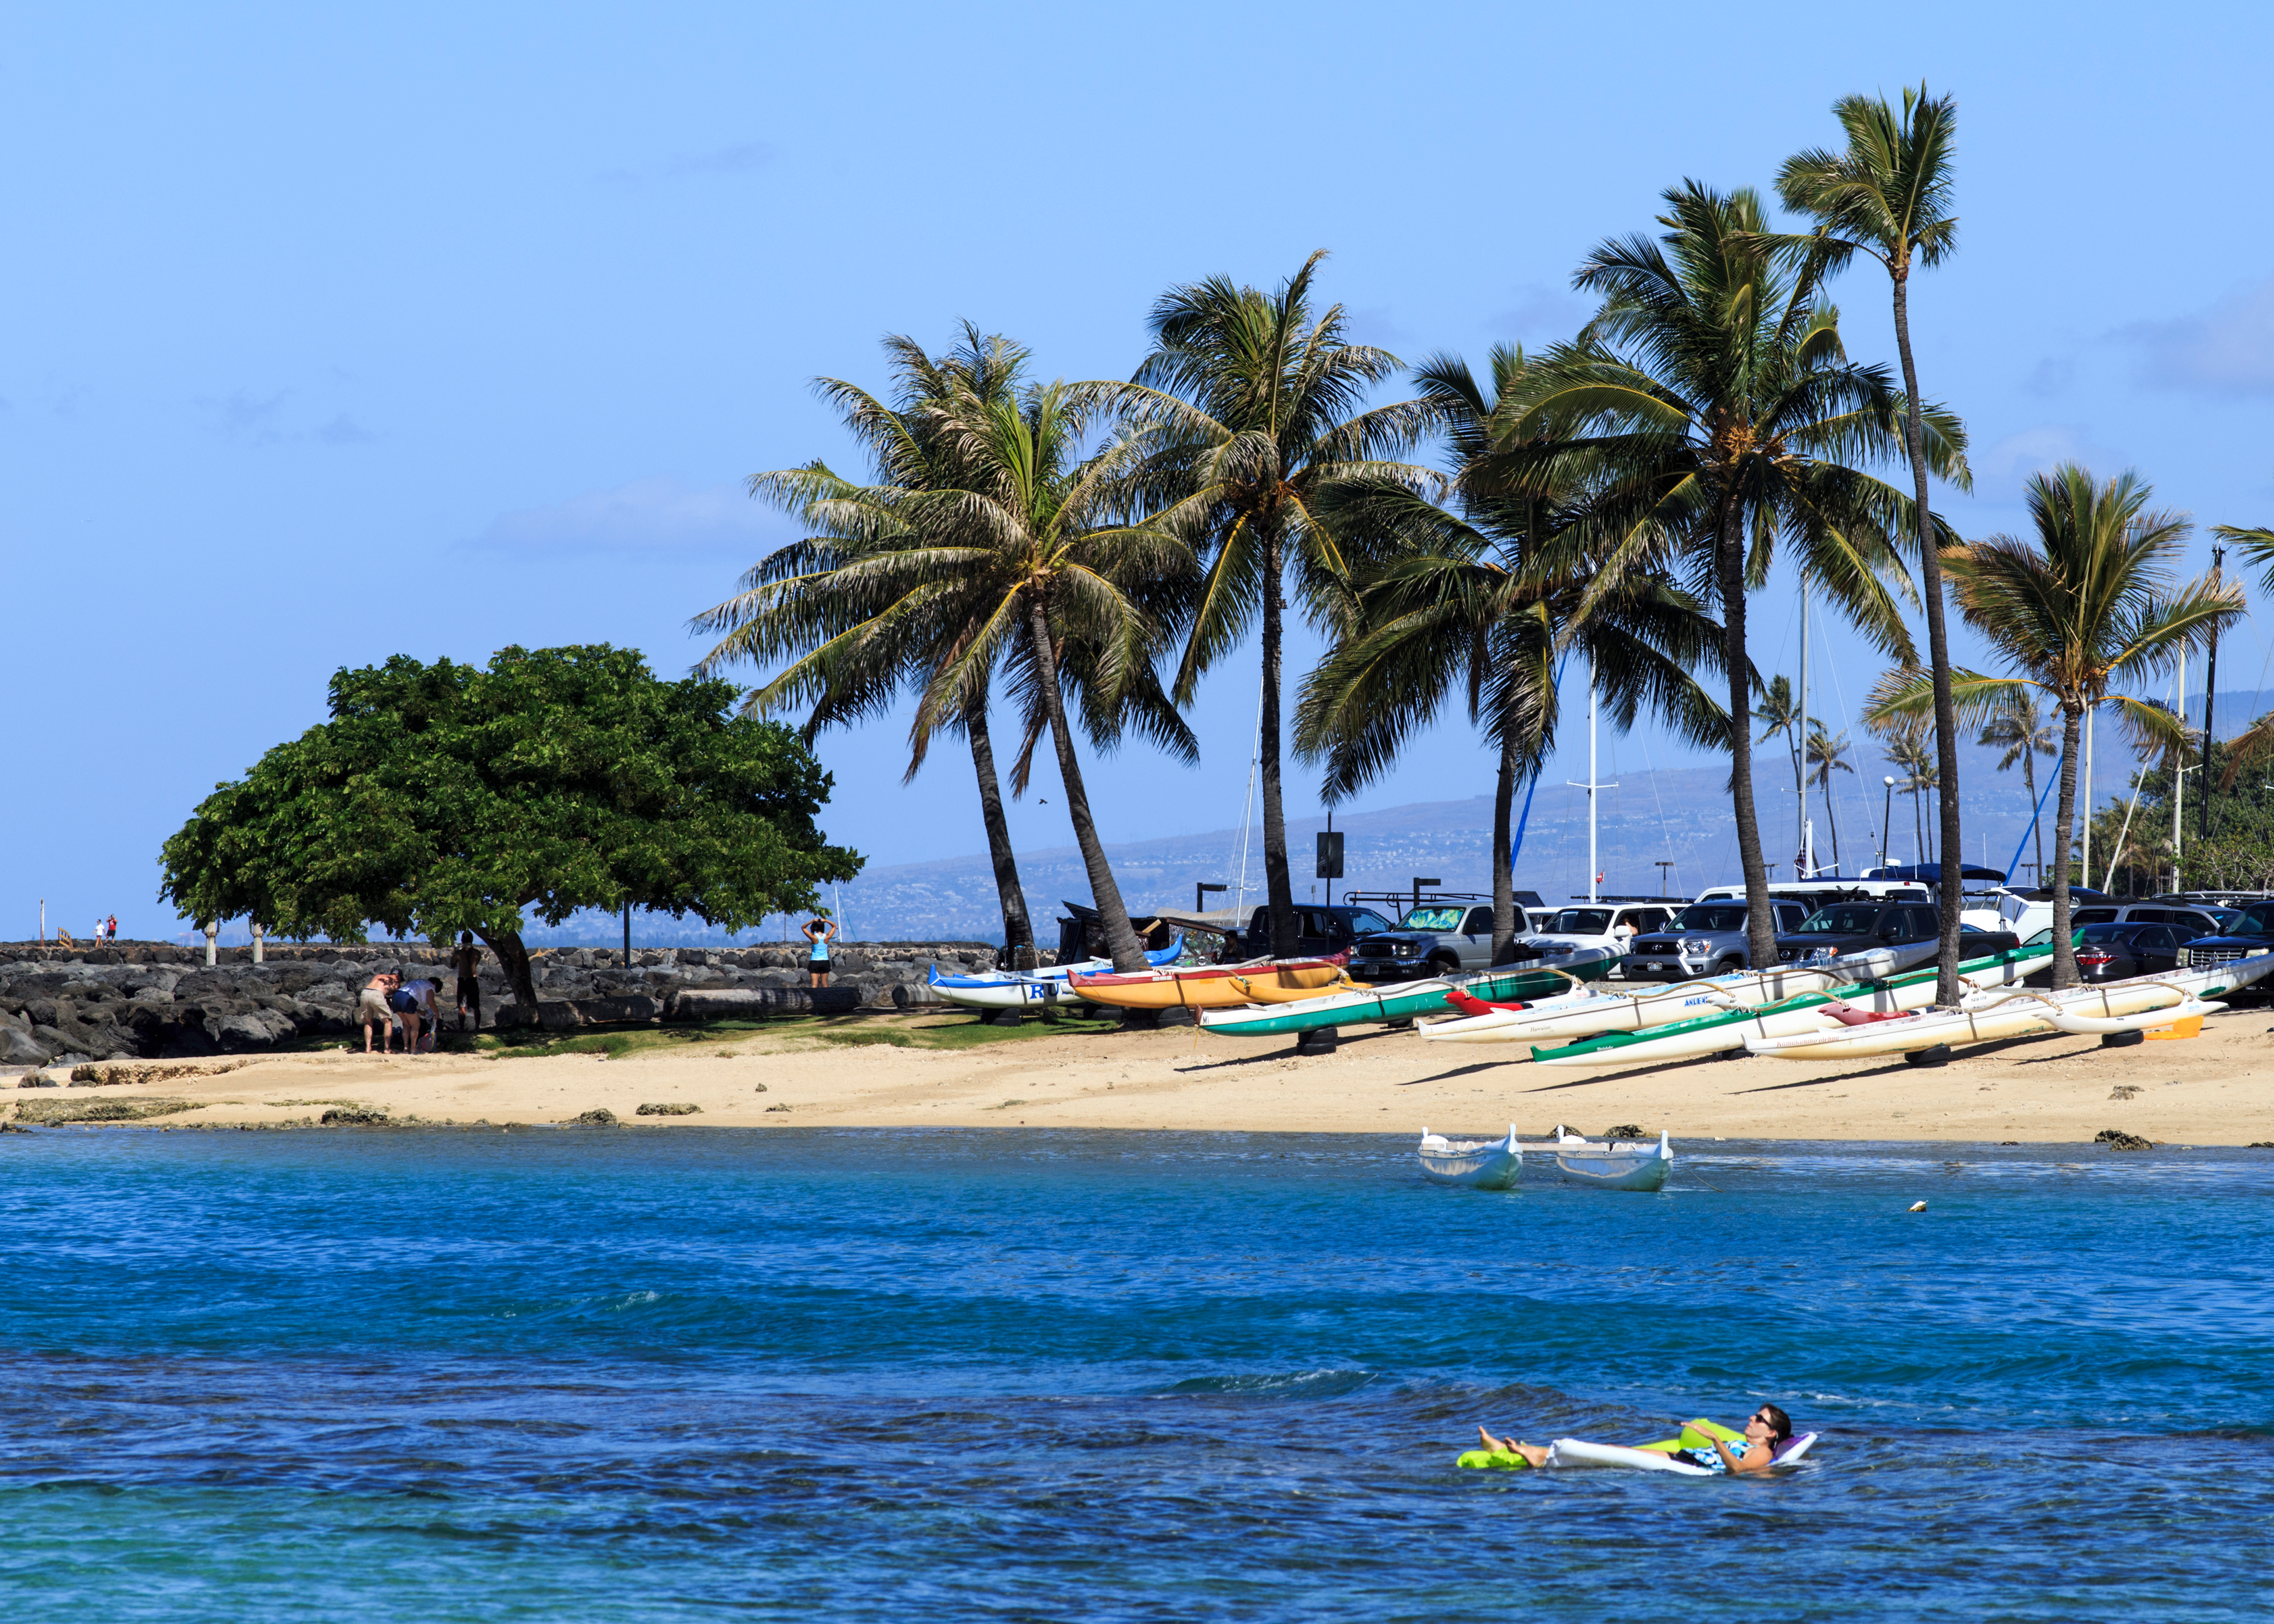

A beach in Honolulu

A beach in Honolulu, near the site of the IAU XXIX General Assembly.

Credit: IAU/B. Tafreshi